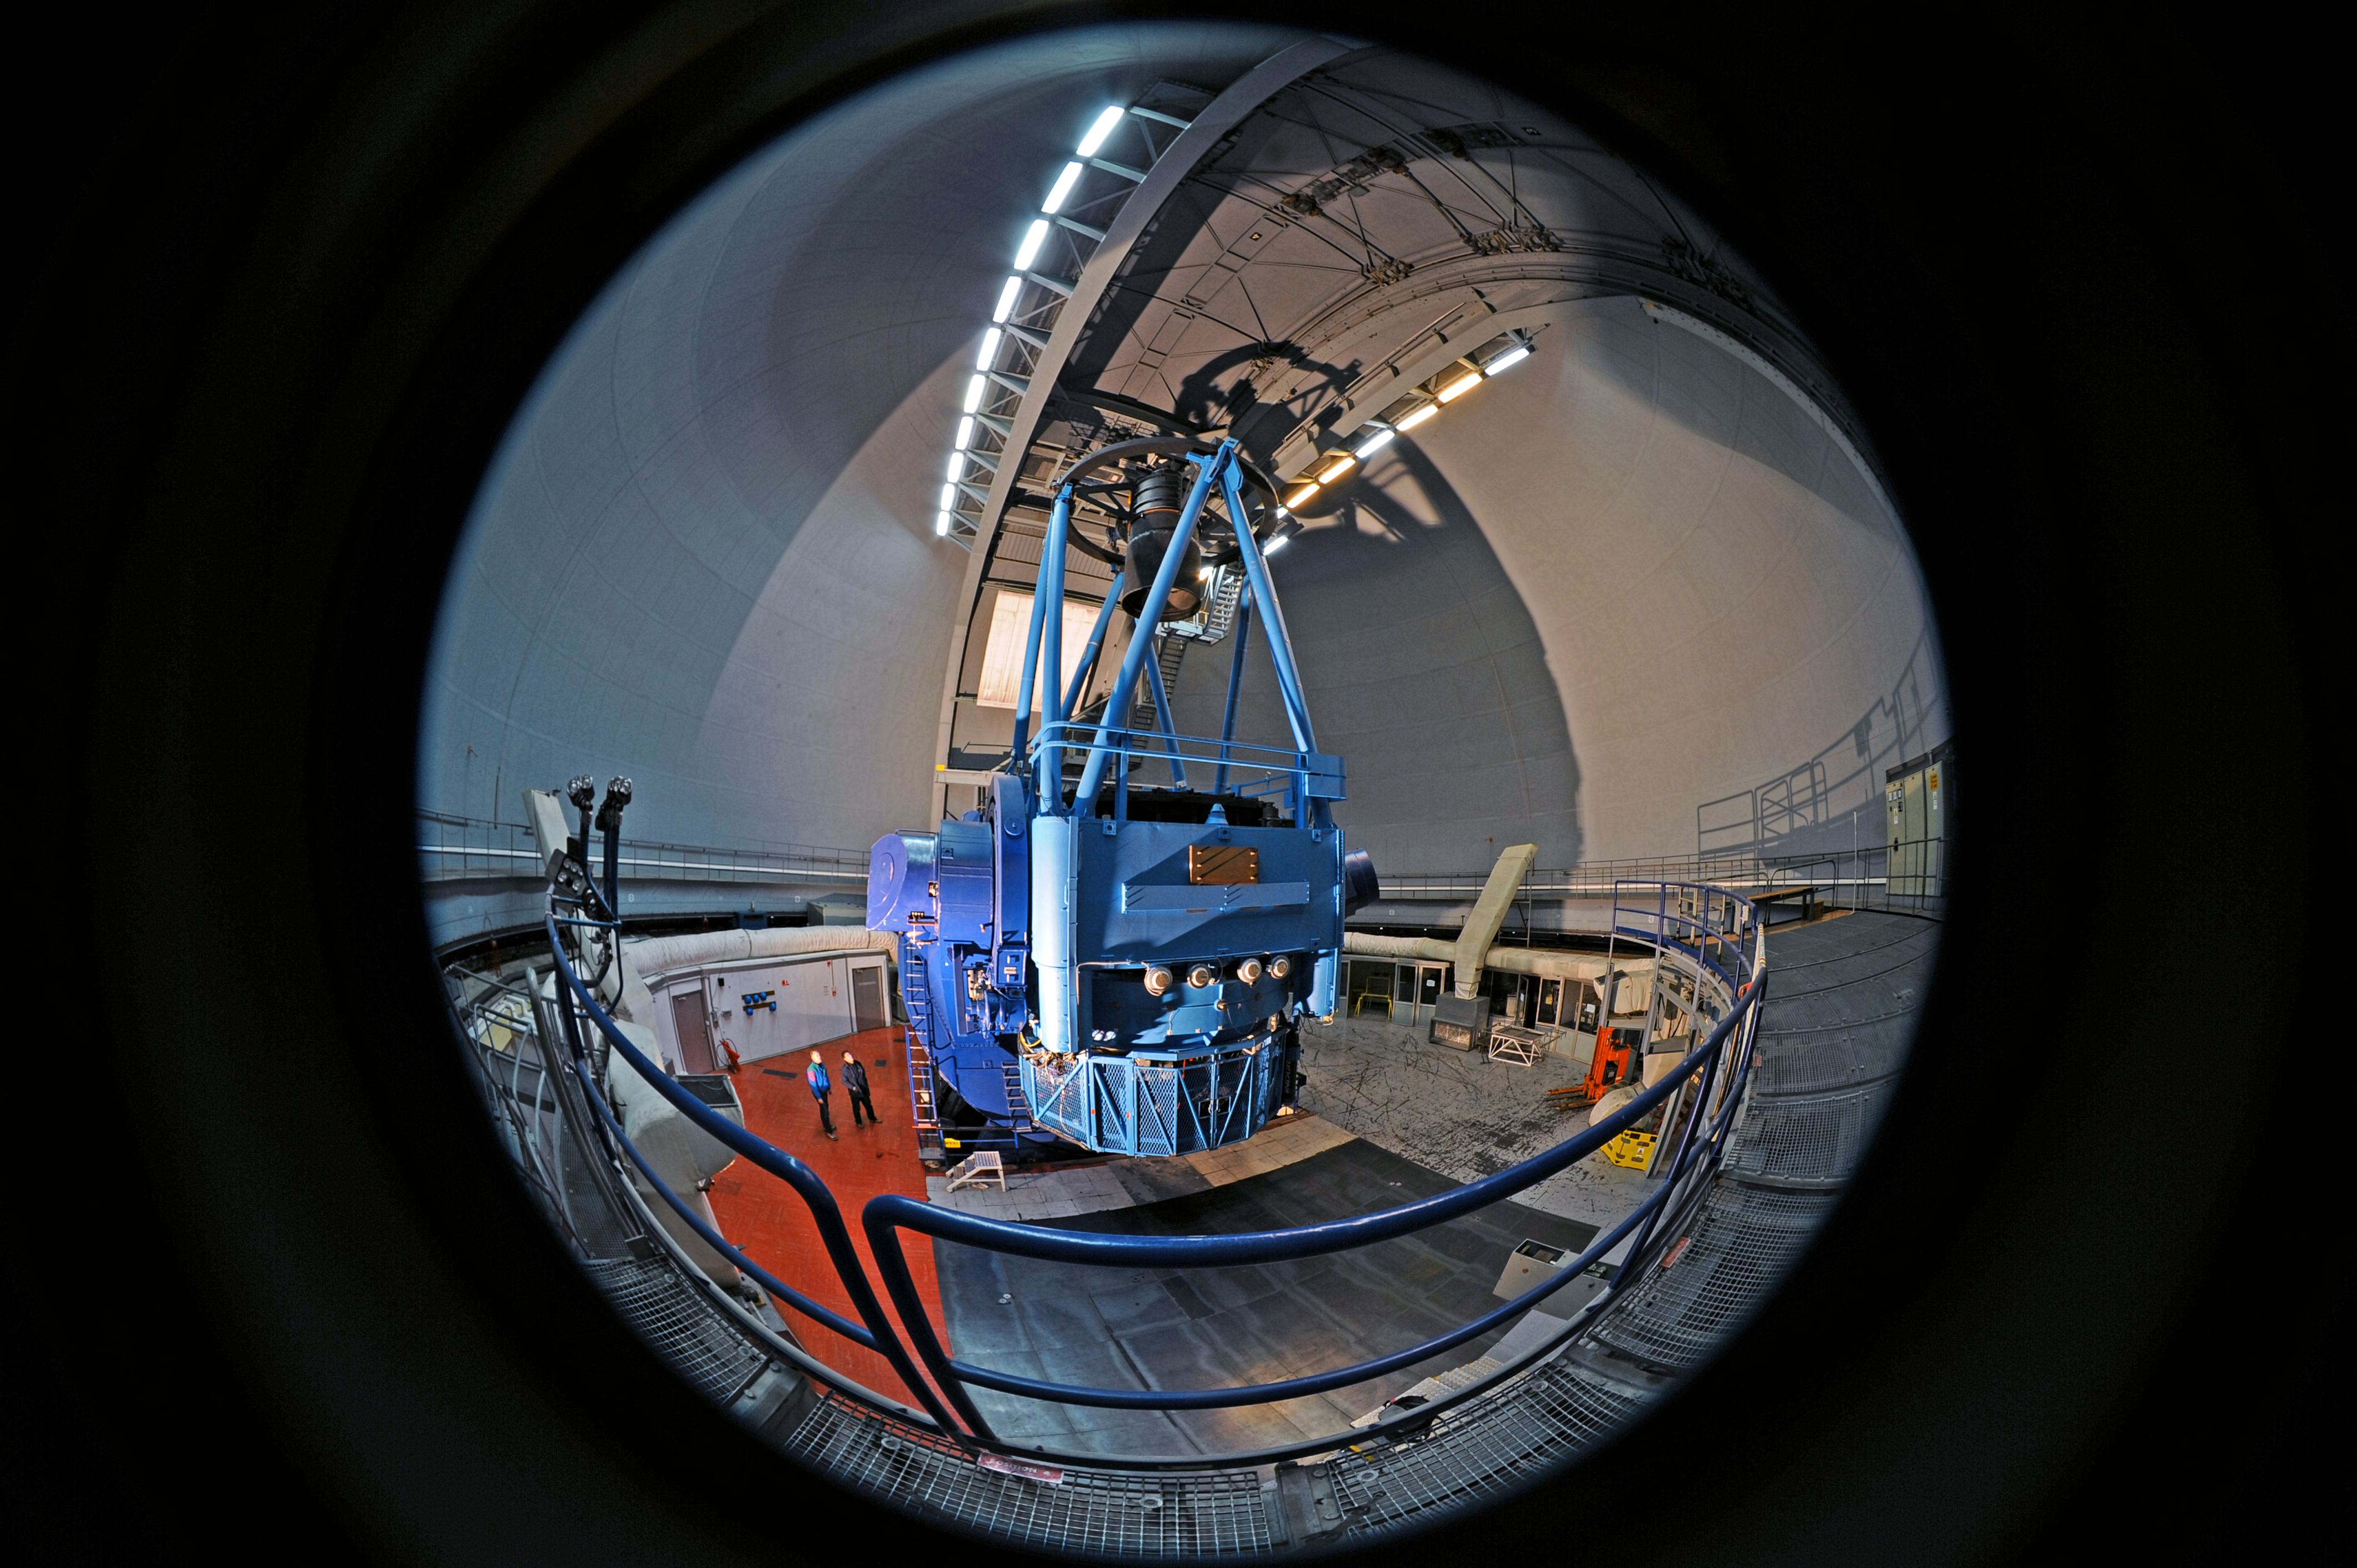

ESO 3.6-metre telescope fish-eye view

Fish-eye view of the ESO 3.6-metre telescope at ESO's La Silla observatory.

Credit: ESO/S. Brunier